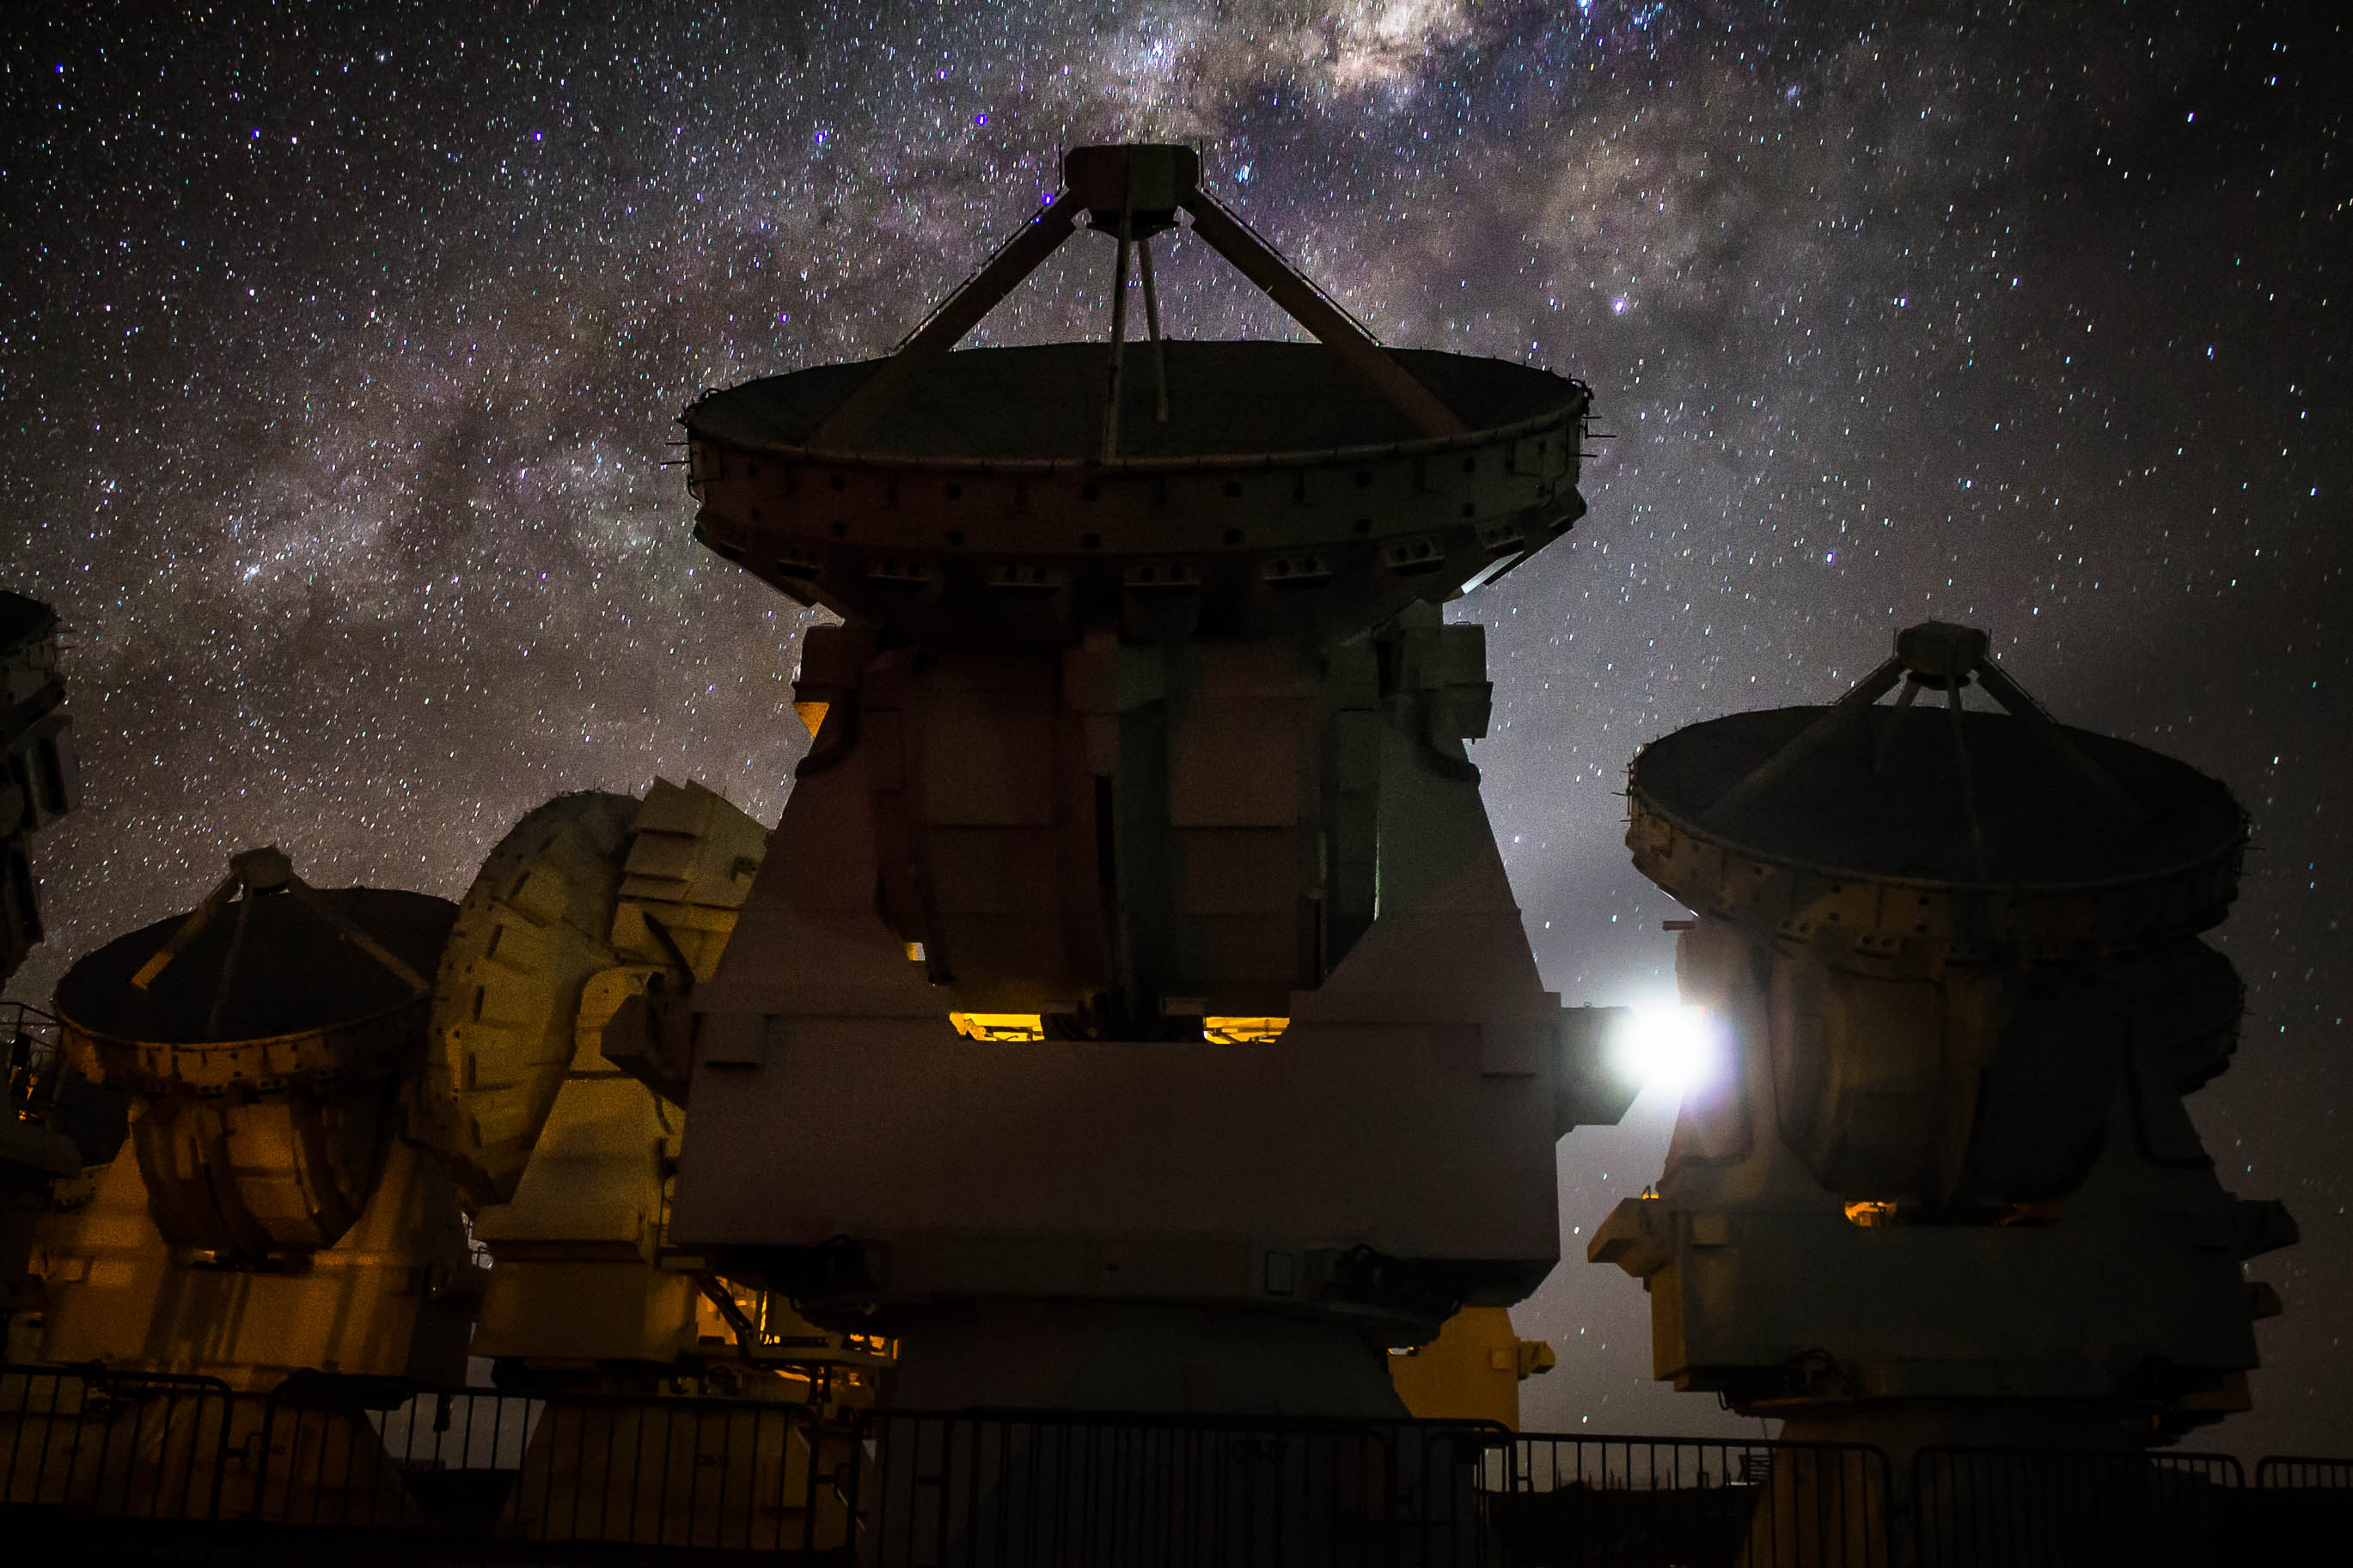

7 meter/diameter antennas.

7 meter/diameter antennas (that conform the Morita Array) under the Milky Way.

Credit: Juan Carlos Rojas - ALMA (ESO/NAOJ/NRAO)